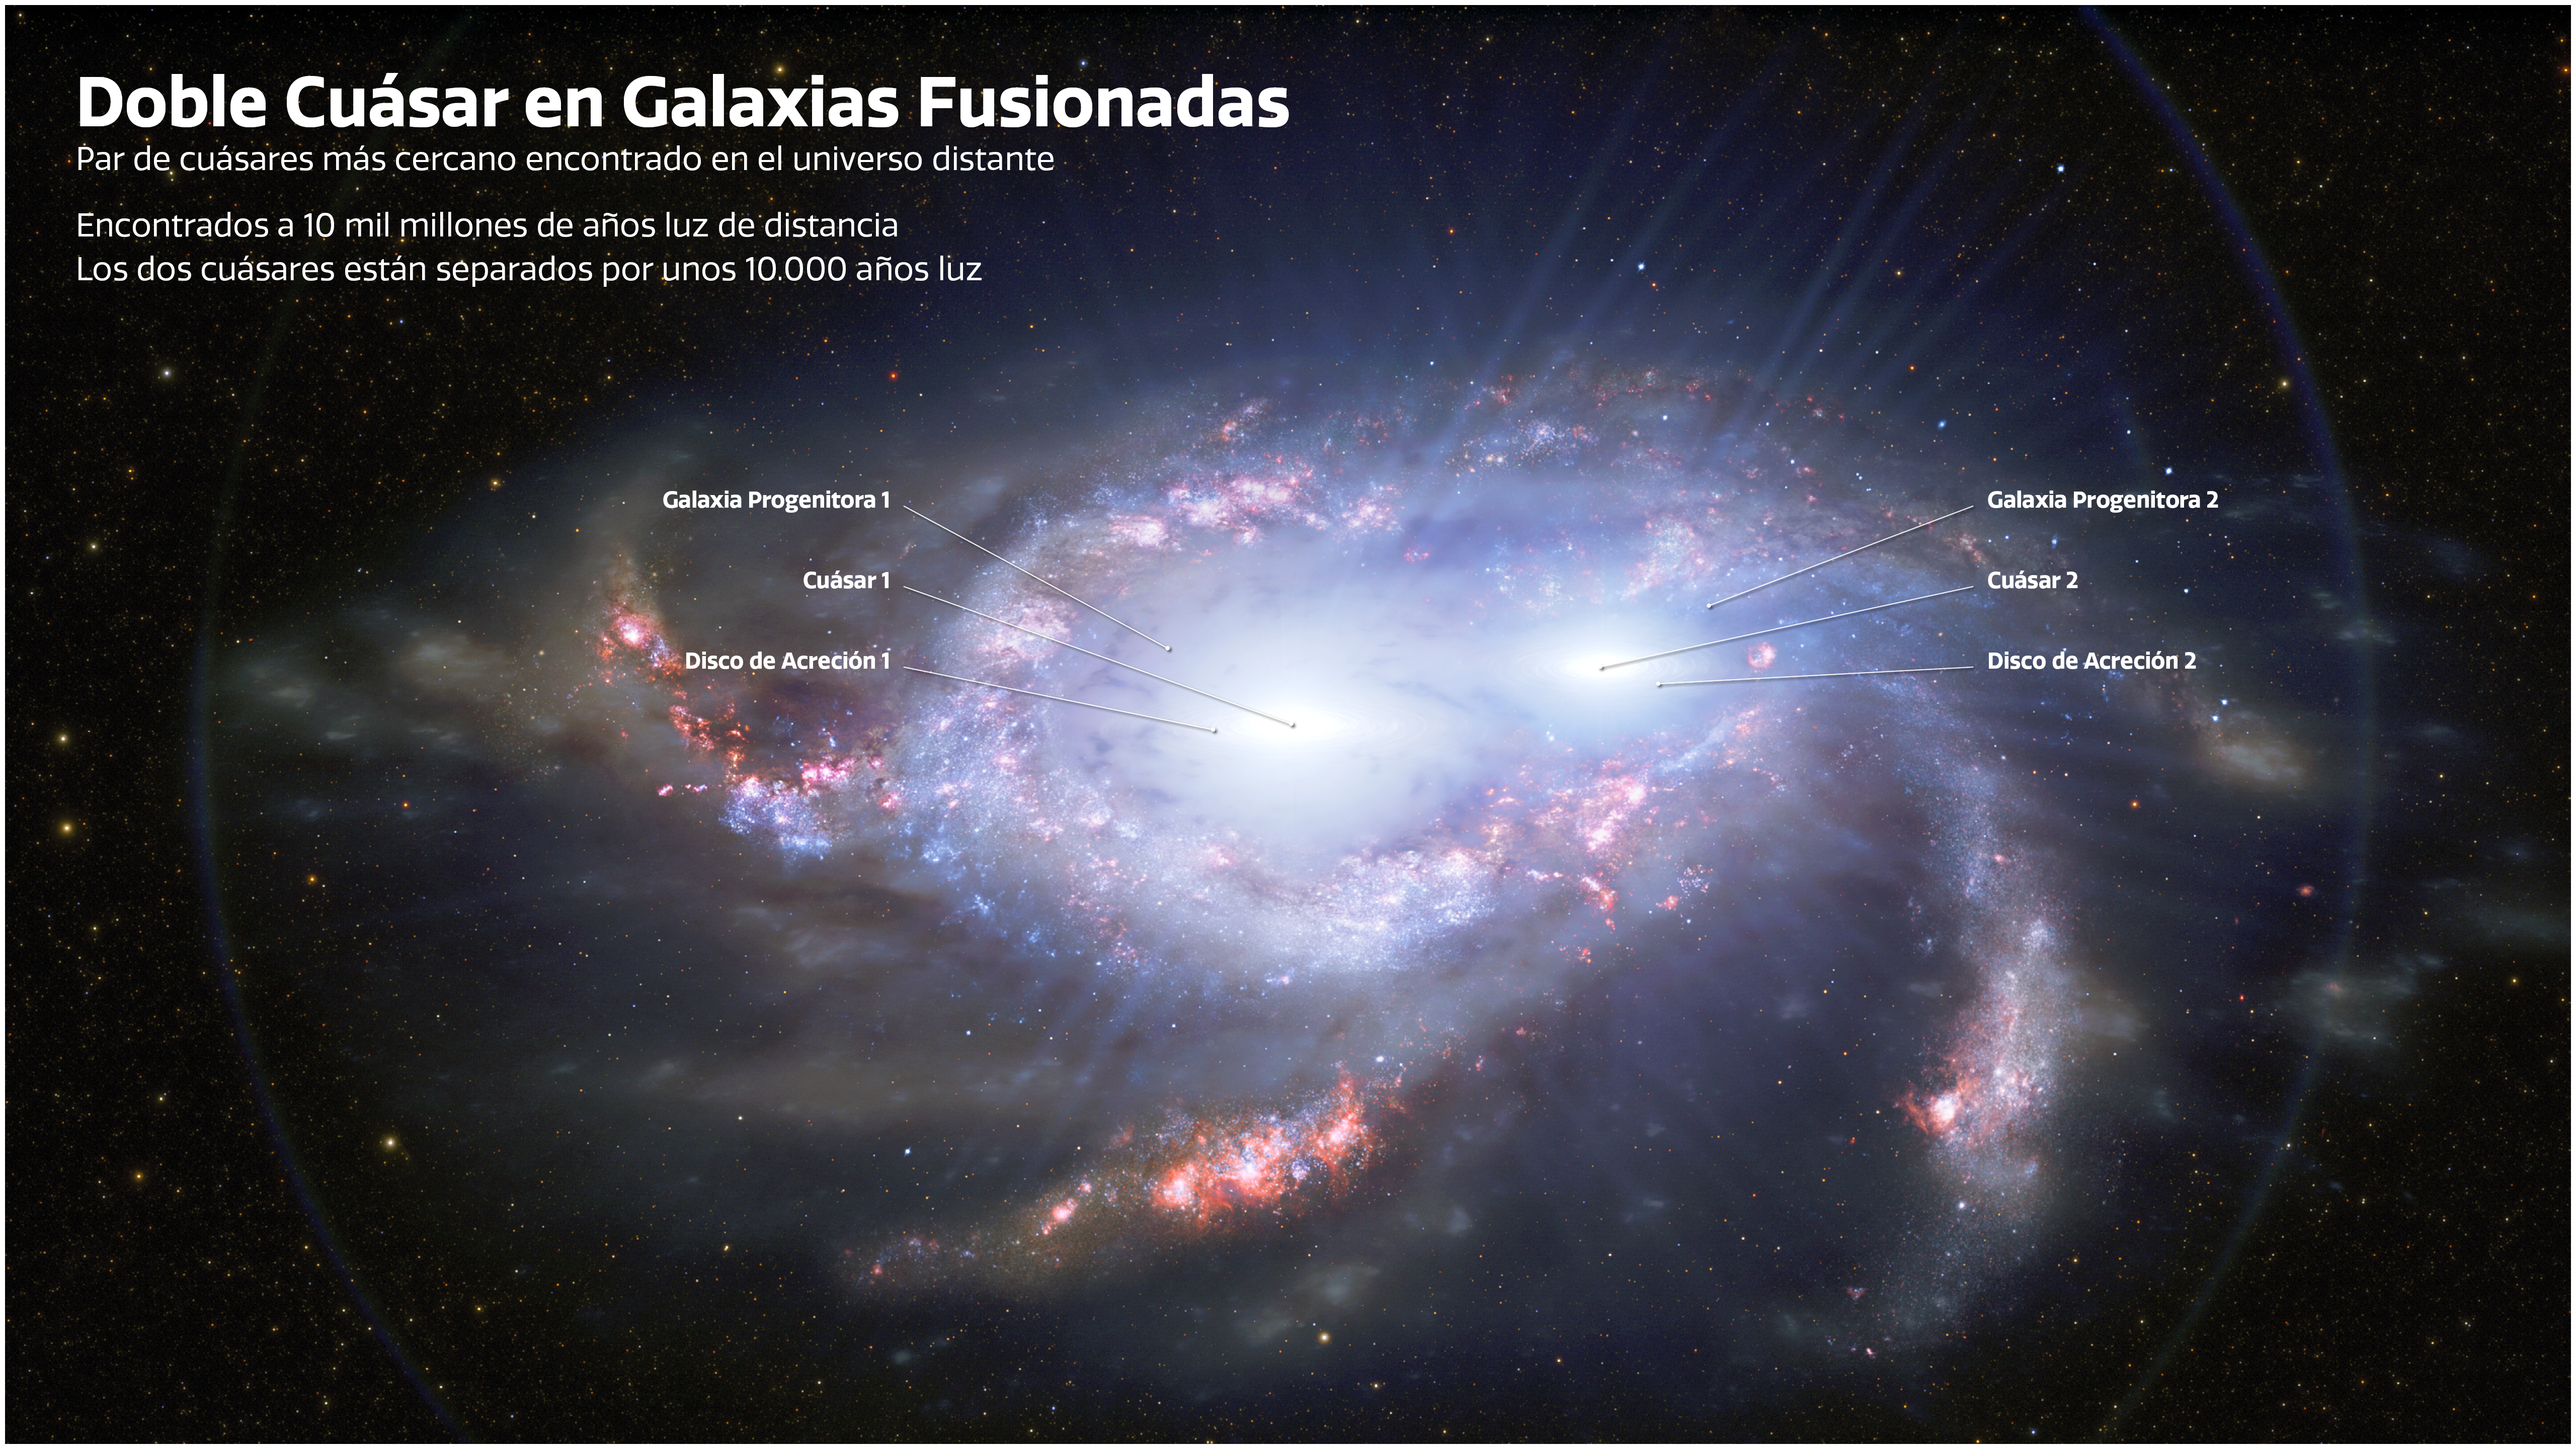

Descubren 2 pares de agujeros negros en lejanas galaxias fusionadas — Español

Los astrónomos descubrieron dos pares de cuásares en el Universo distante, a unos 10 mil millones de años luz de la Tierra. En cada par, los dos cuásares están separados solo por unos 10.000 años luz, lo que los hace más cercanos que cualquier otro cuásar doble encontrado tan lejos. La proximidad de los cuásares en cada par sugiere que están ubicados dentro de dos galaxias fusionadas. Los quásares son los núcleos intensamente brillantes de galaxias distantes, energizados por la frenética alimentación de los agujeros negros supermasivos. En esta ilustración se representa uno de los cuásares dobles distantes. Las etiquetas señalan la ubicación de los cuásares, los discos de acreción (anillos de material que alimentan cada agujero negro) y las galaxias anfitrionas del cuásar, que están en proceso de fusión.

Credit: International Gemini Observatory/NOIRLab/NSF/AURA/J. da Silva